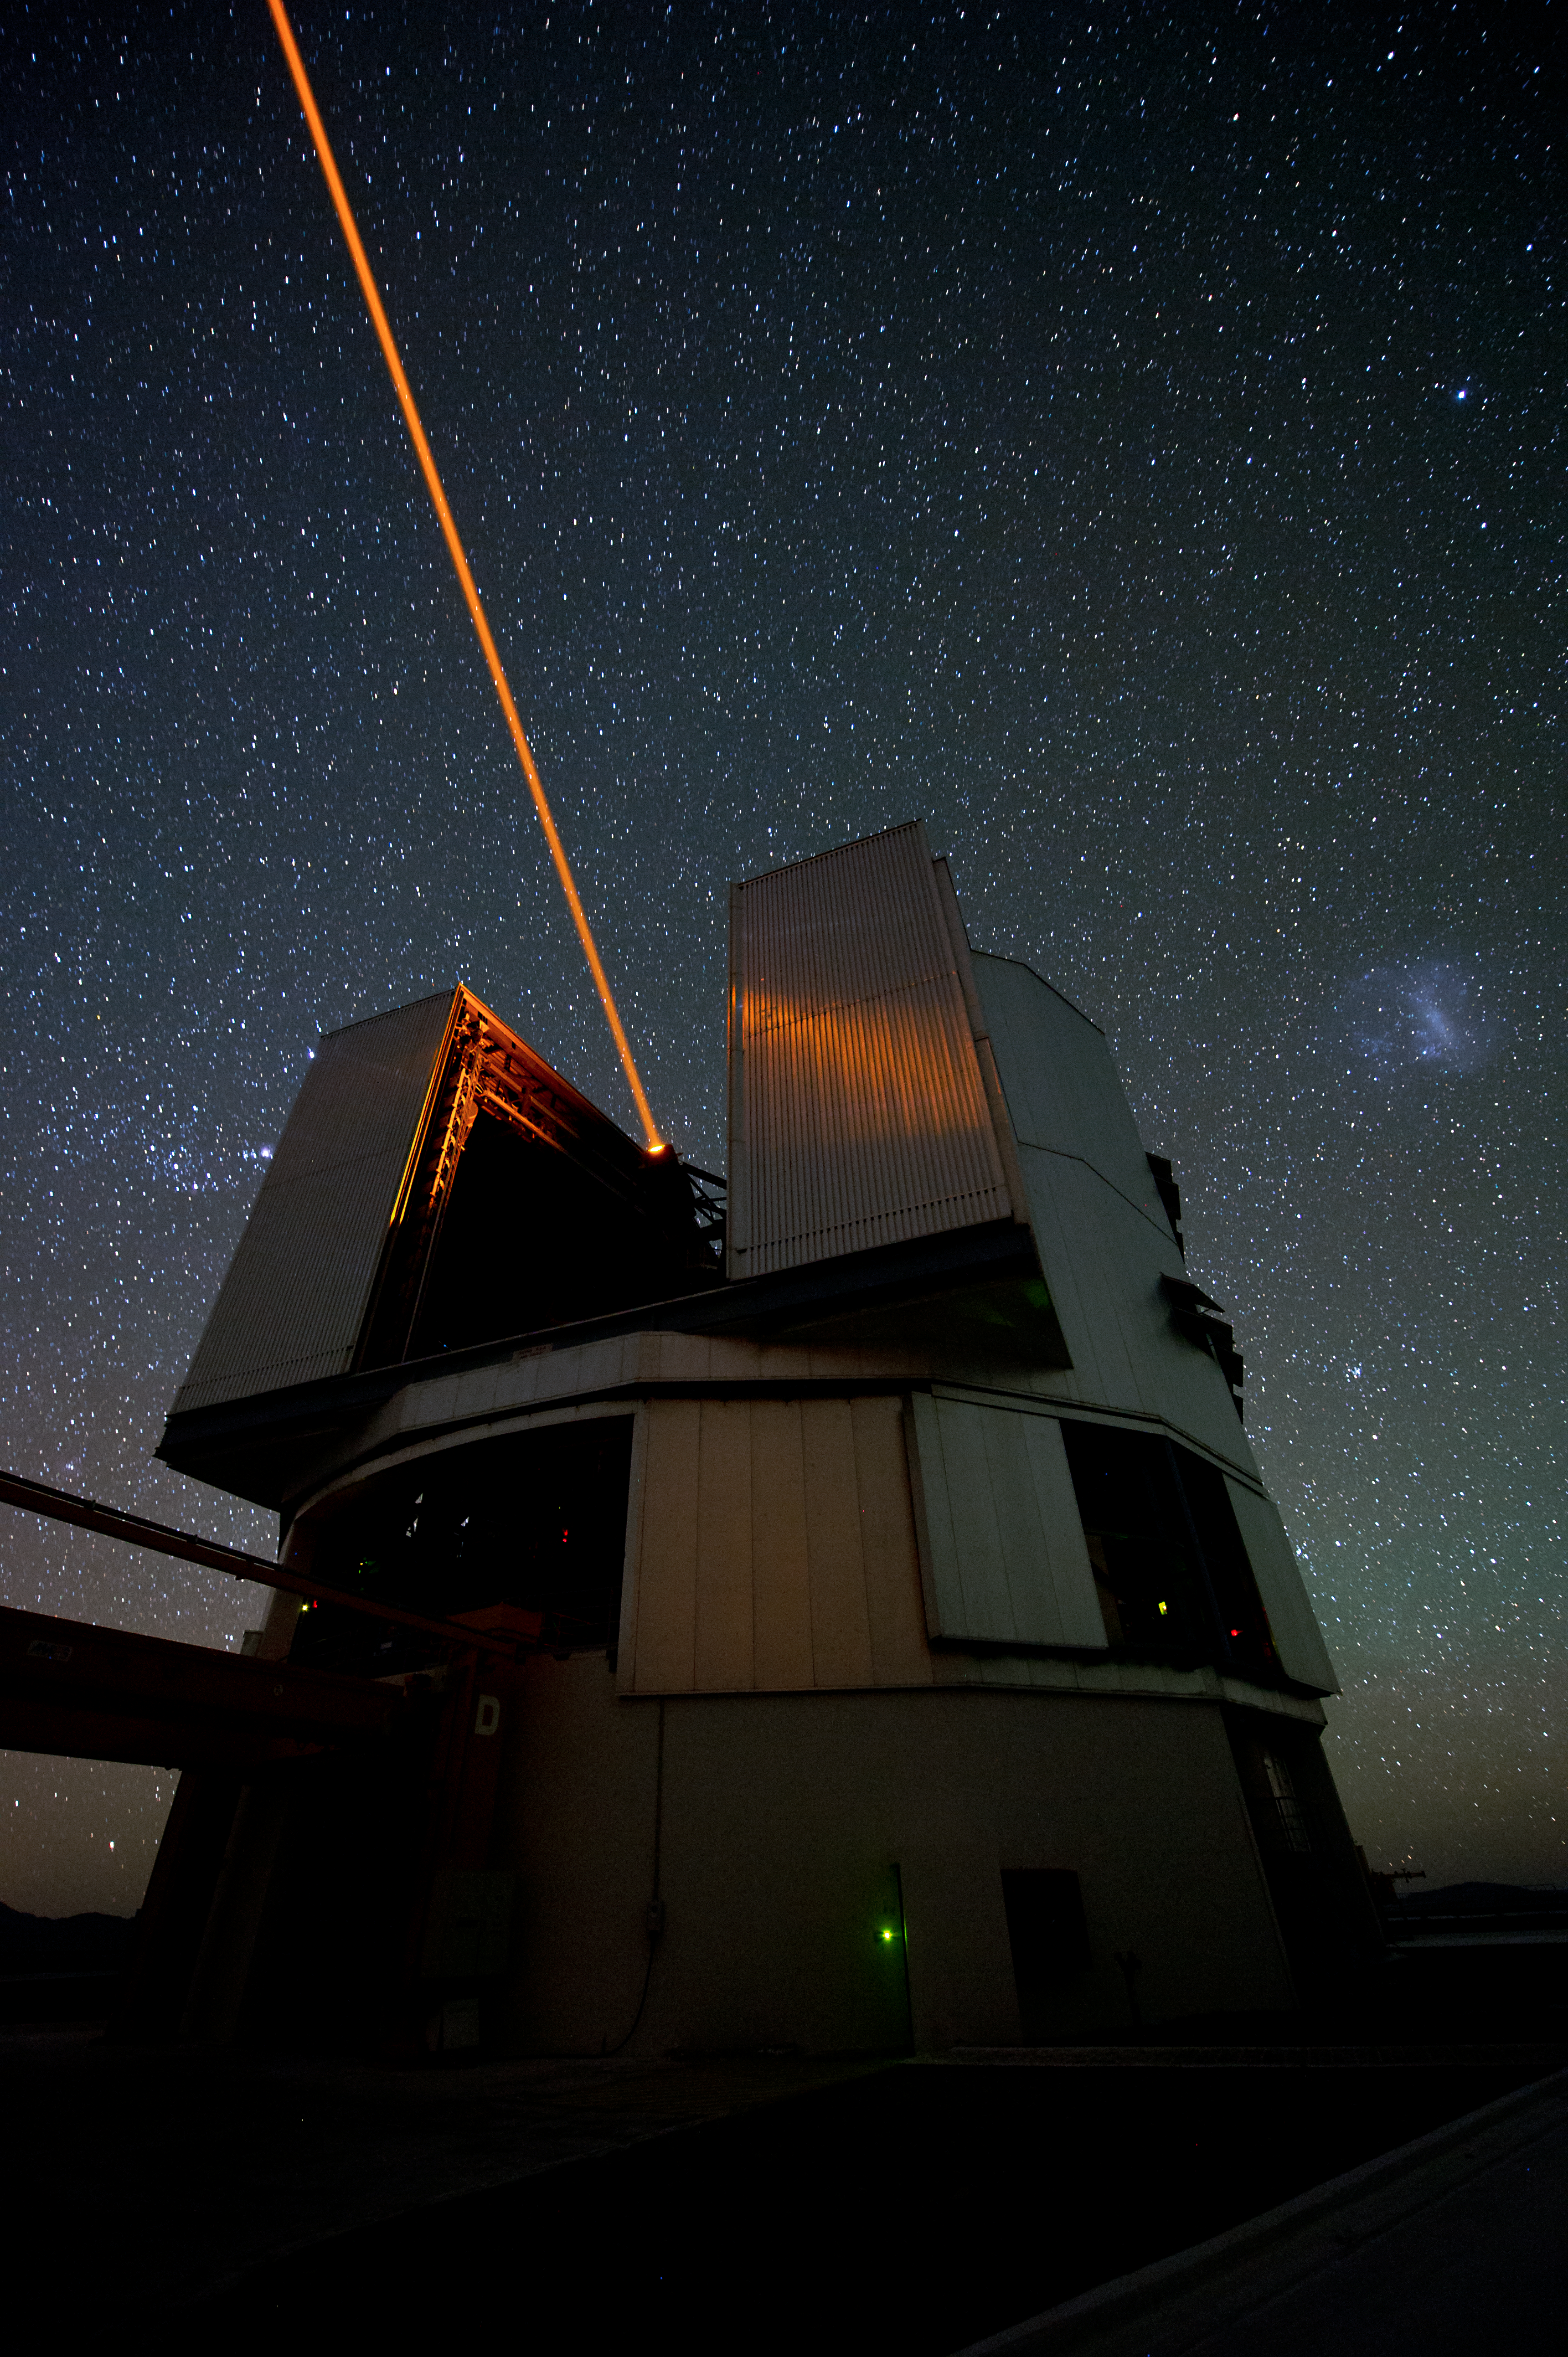

Creating an artificial star

A Laser Guide Star is used to help counteract the blurring effect of Earth's atmosphere.

Credit: ESO/C. Malin